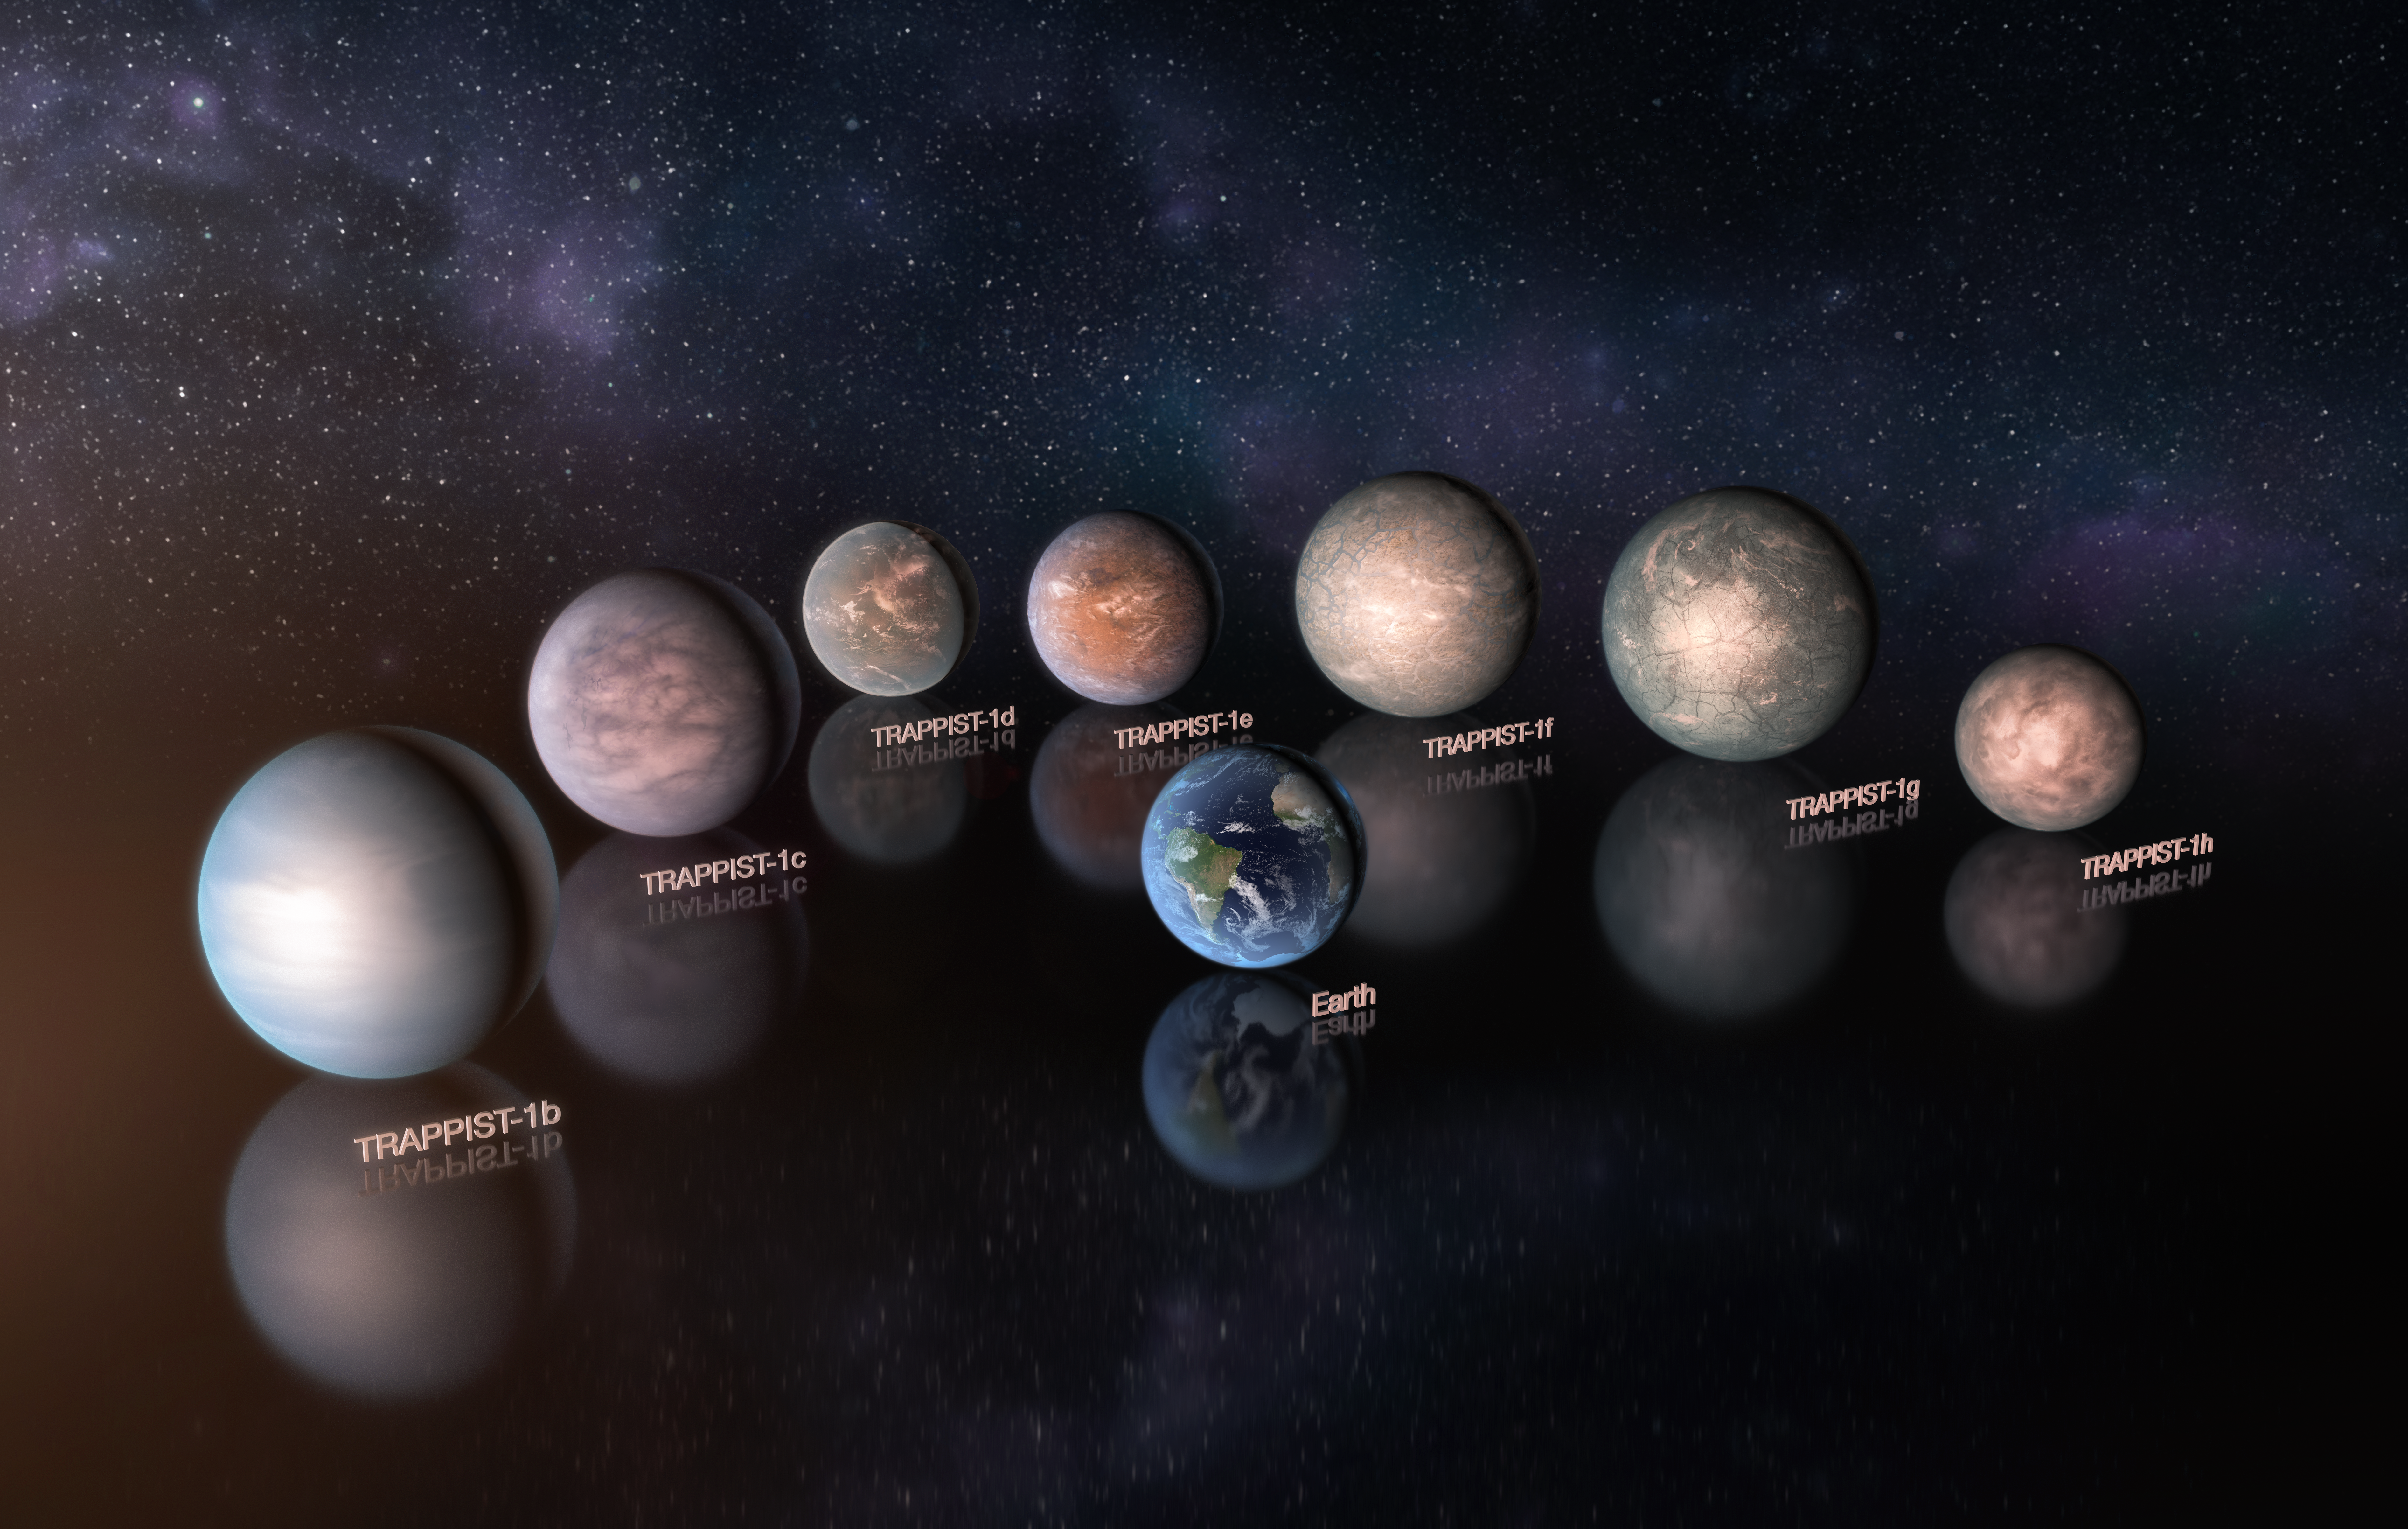

Artist’s impressions of the TRAPPIST-1 planetary system

This artist’s impression compares the seven planets orbiting the ultra-cool red dwarf star TRAPPIST-1 to the Earth at the same scale. New observations, when combined with very sophisticated analysis, have now yielded good estimates of the densities of all seven of the Earth-sized planets and suggest that they are rich in volatile materials, probably water.

They are shown to the same scale but not in the correct relative positions.

Credit: ESO/M. Kornmesser